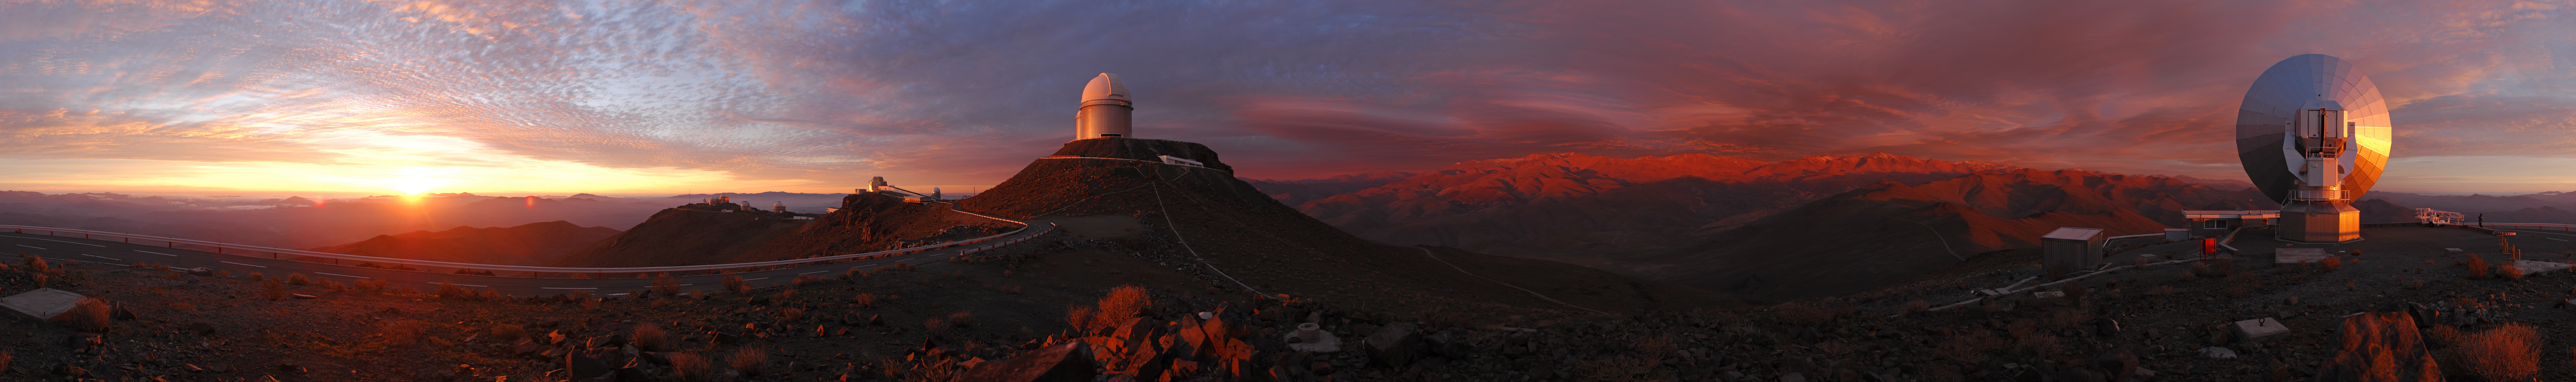

A 360 degree panorama of a unique cloudscape over La Silla *

A 360 degree panorama view of a rare cloudscape over La Silla, in the southern edges of the Atacama Desert, home of ESO's first observing site. Here ESO operates two major telescopes: the ESO 3.6-metre telescope and the 3.58-metre New Technology Telescope (NTT). They are equipped with state-of-the art instruments such as HARPS, the best extrasolar planet finder in the world. The dome in the centre of the image belongs to the ESO 3.6-metre telescope, commissioned in 1977 and completely upgraded in 1999, and to which HARPS is mounted. At the far right of the image is the 15-metre Swedish-ESO Submillimetre Telescope (SEST), built in 1987, decommissioned in 2003, and replaced by the Atacama Pathfinder Experiment (APEX) telescope on the 5100 m Chajnantor plateau.

An amazing interactive virtual tour is available here.

Credit: ESO/F. Kamphues